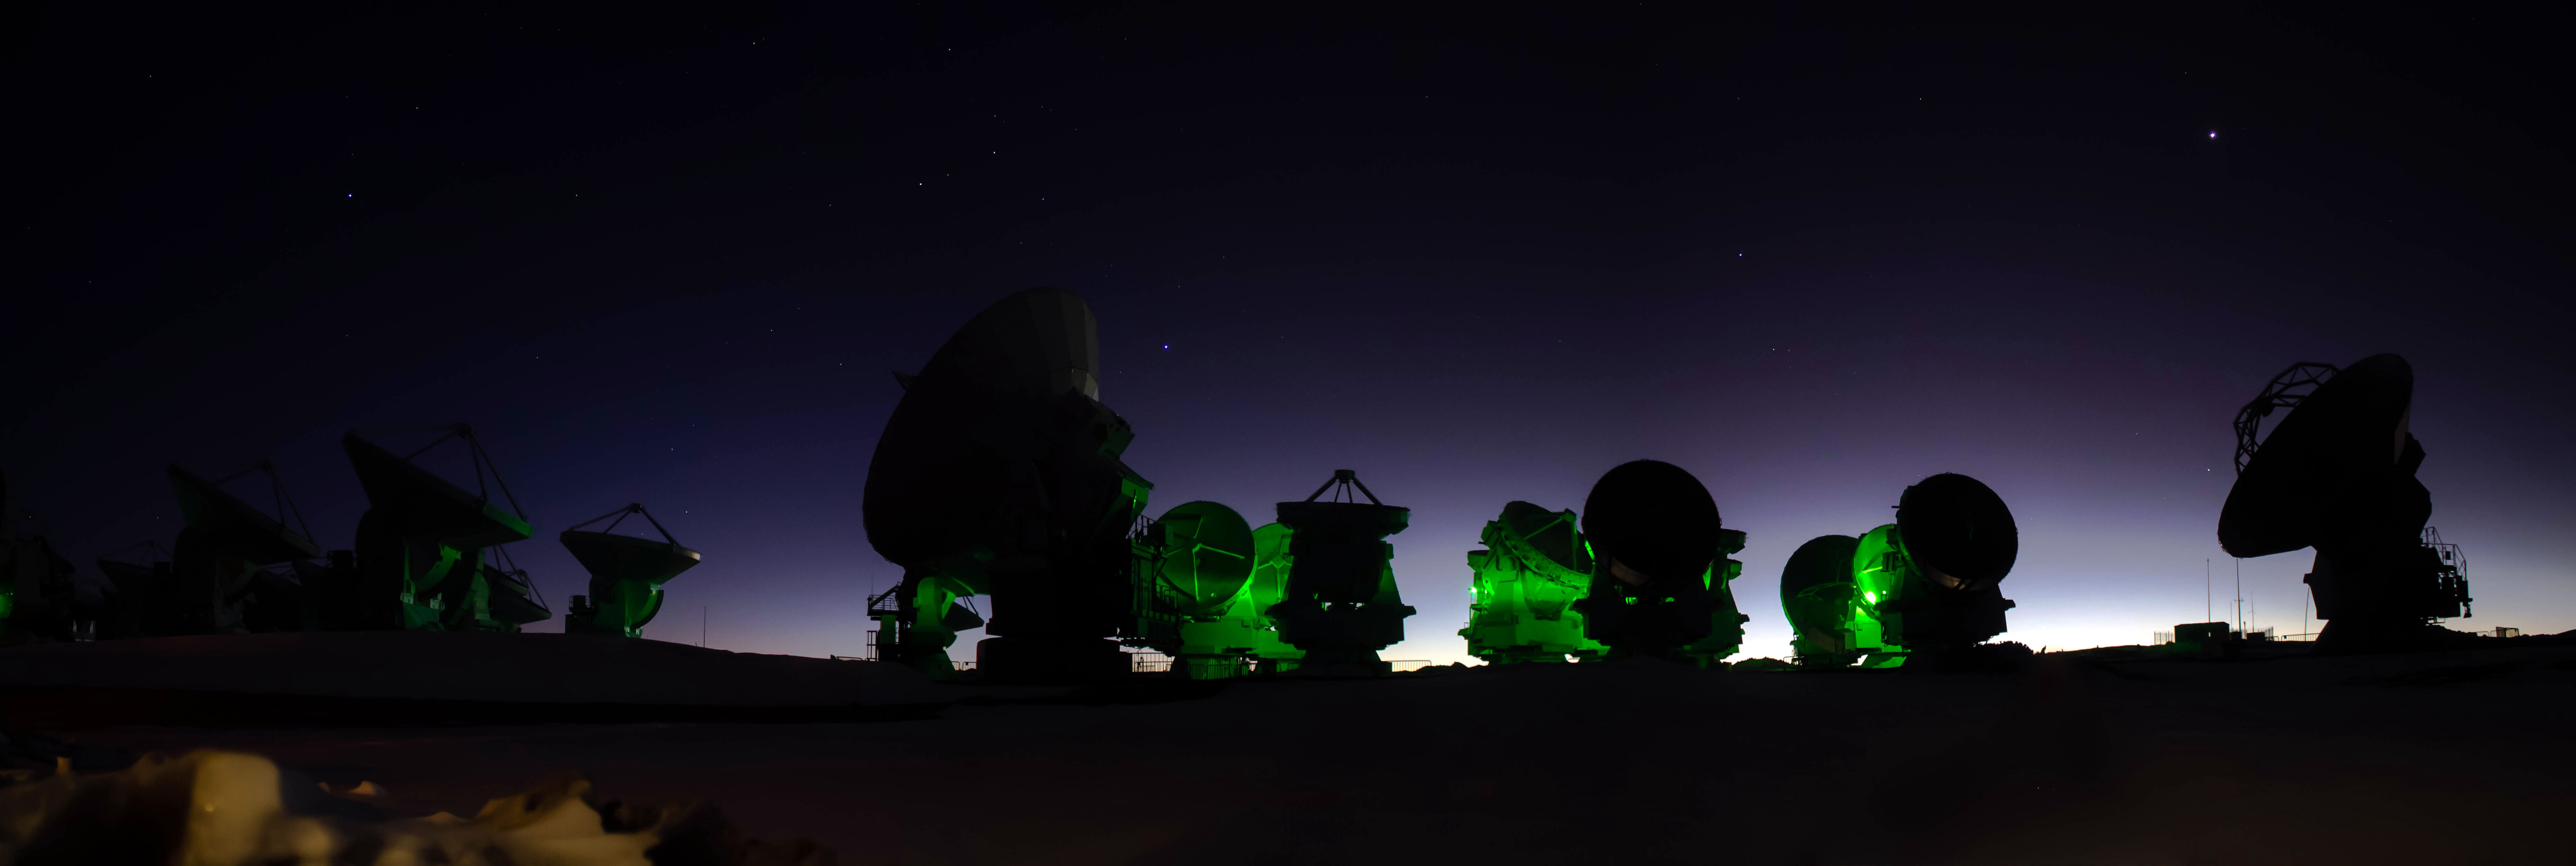

ALMA

ALMA is the most powerful telescope that exists for the study of the Universe. It does not use the reflecting mirrors of telescopes that capture visible and infrared light, but is made up of multiple antennas.

Credit: ALMA (ESO / NAOJ / NRAO)